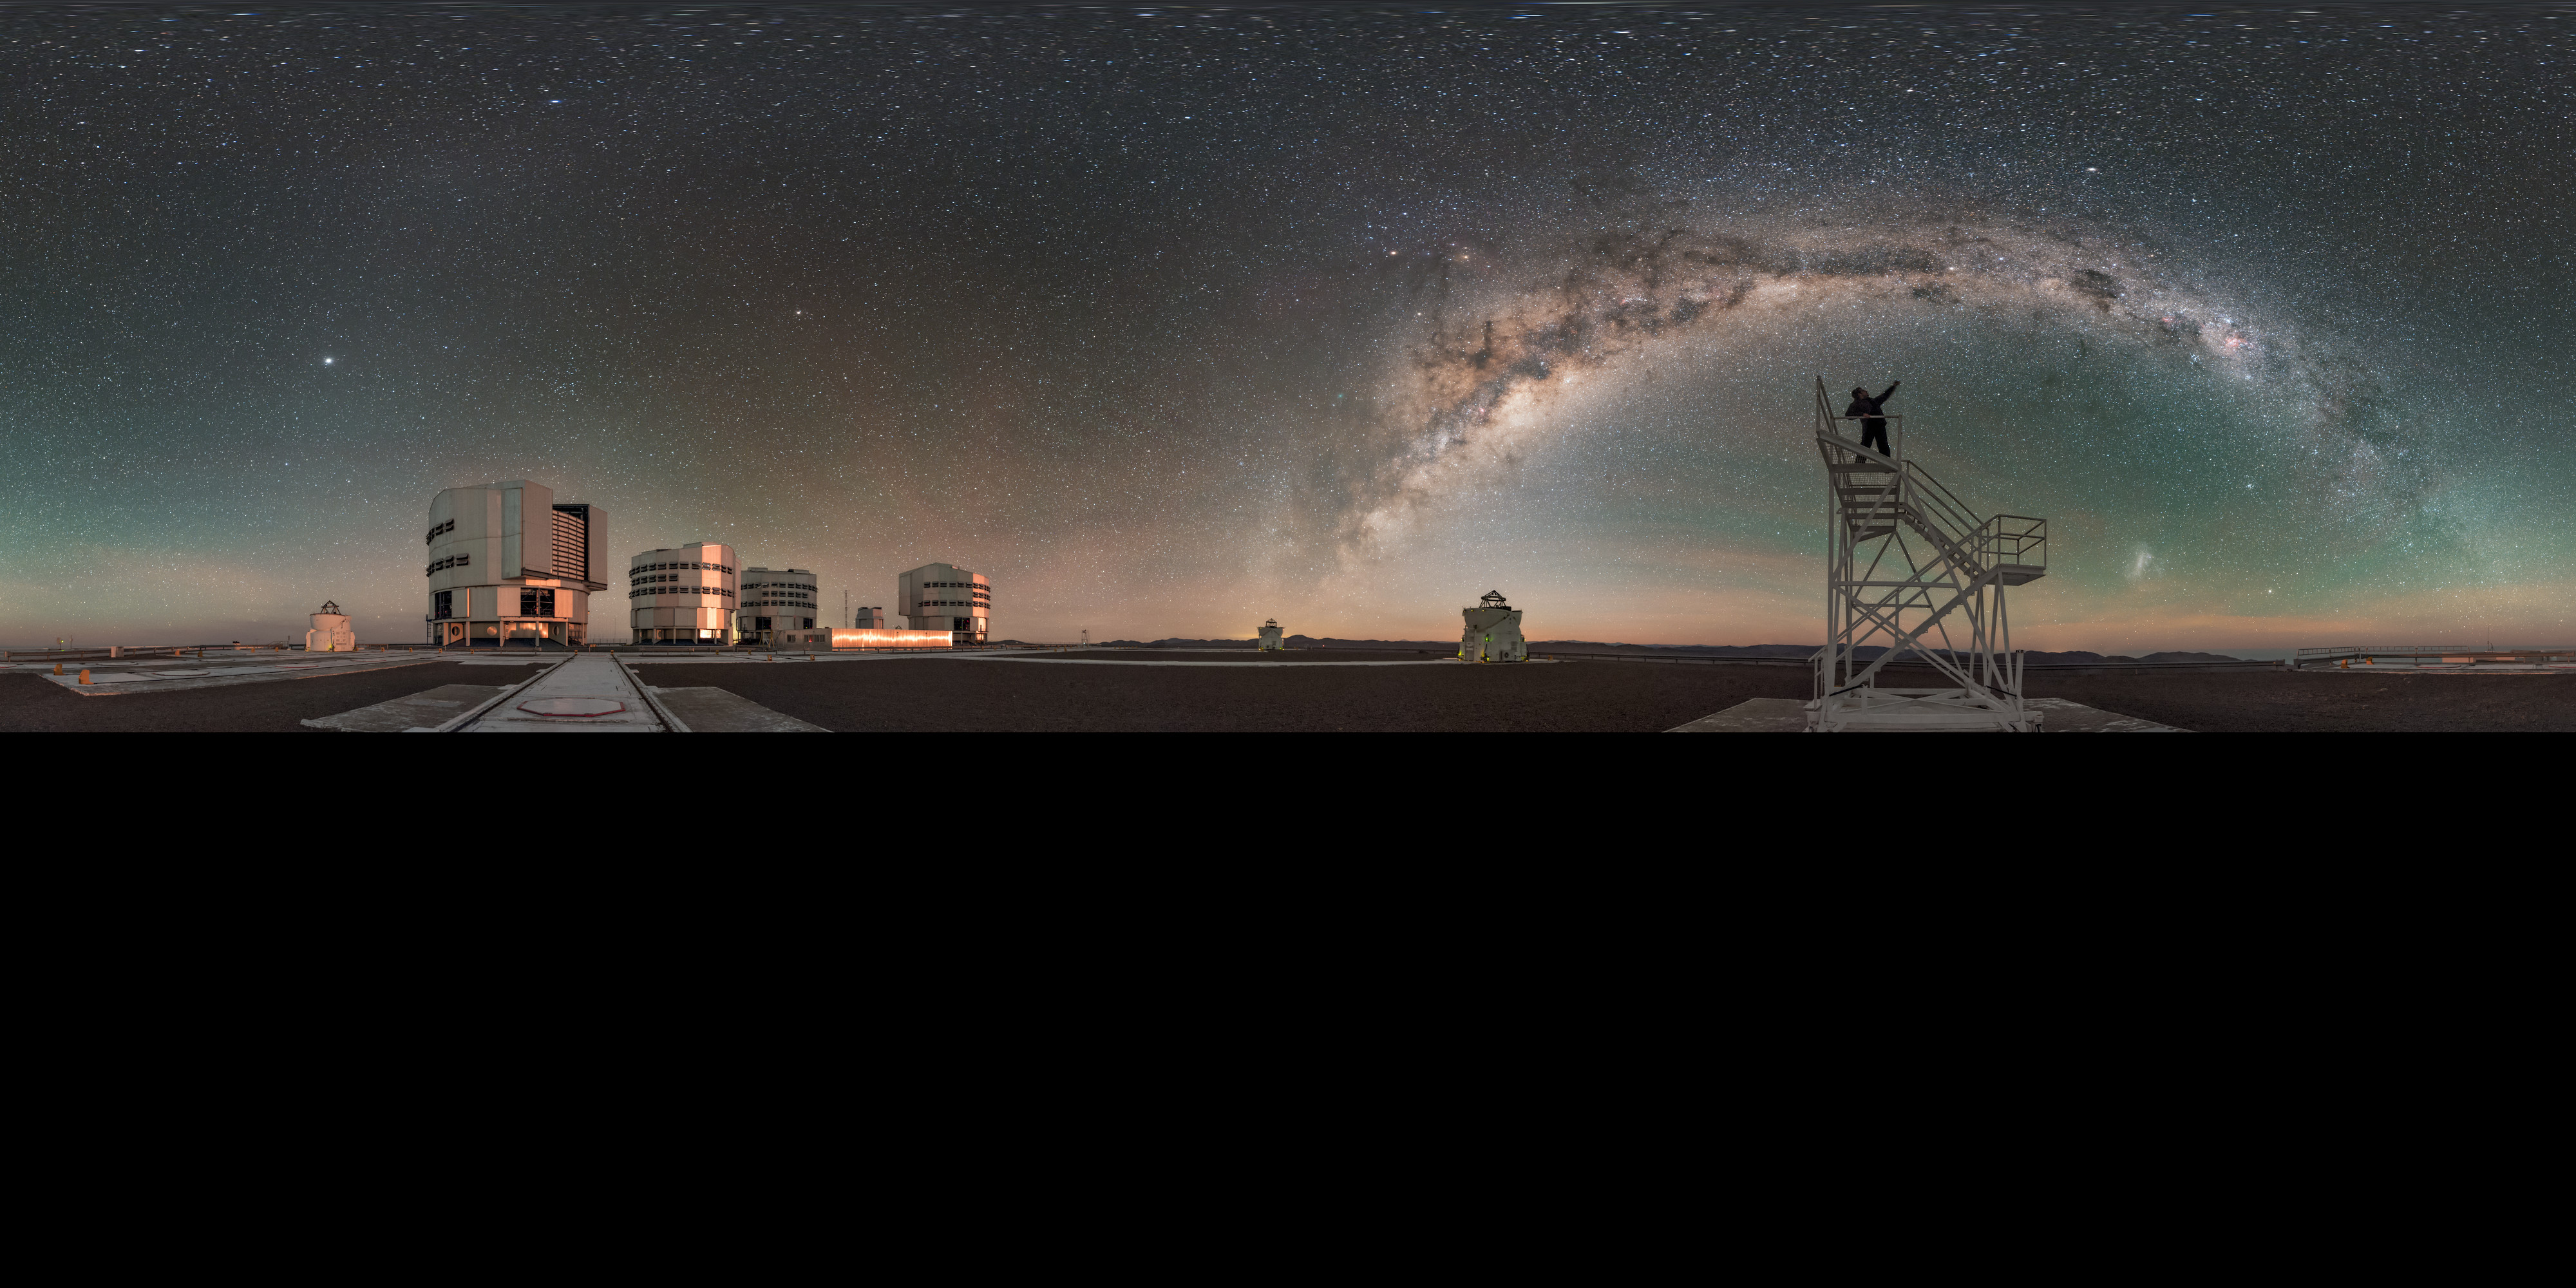

Celebrating the night

In this panorama, extended to 360 x 180 degrees (with black) version, two of the four small Auxiliary Telescopes stand beside their larger counterparts, the four Unit Telescopes of the ESO Very Large Telescope (VLT) in Chile. In this fantastic moonlit world, the line of the Milky Way splits the sky, under which the faint blotches of our neighbouring dwarf galaxies — the Large and Small Magellanic Clouds — are just visible. The photographer celebrates the sky from atop a platform.

Links to alternative projections of this image:

Alternative projection of this image
Fisheye projection of this image

Credit: ESO/B. Tafreshi